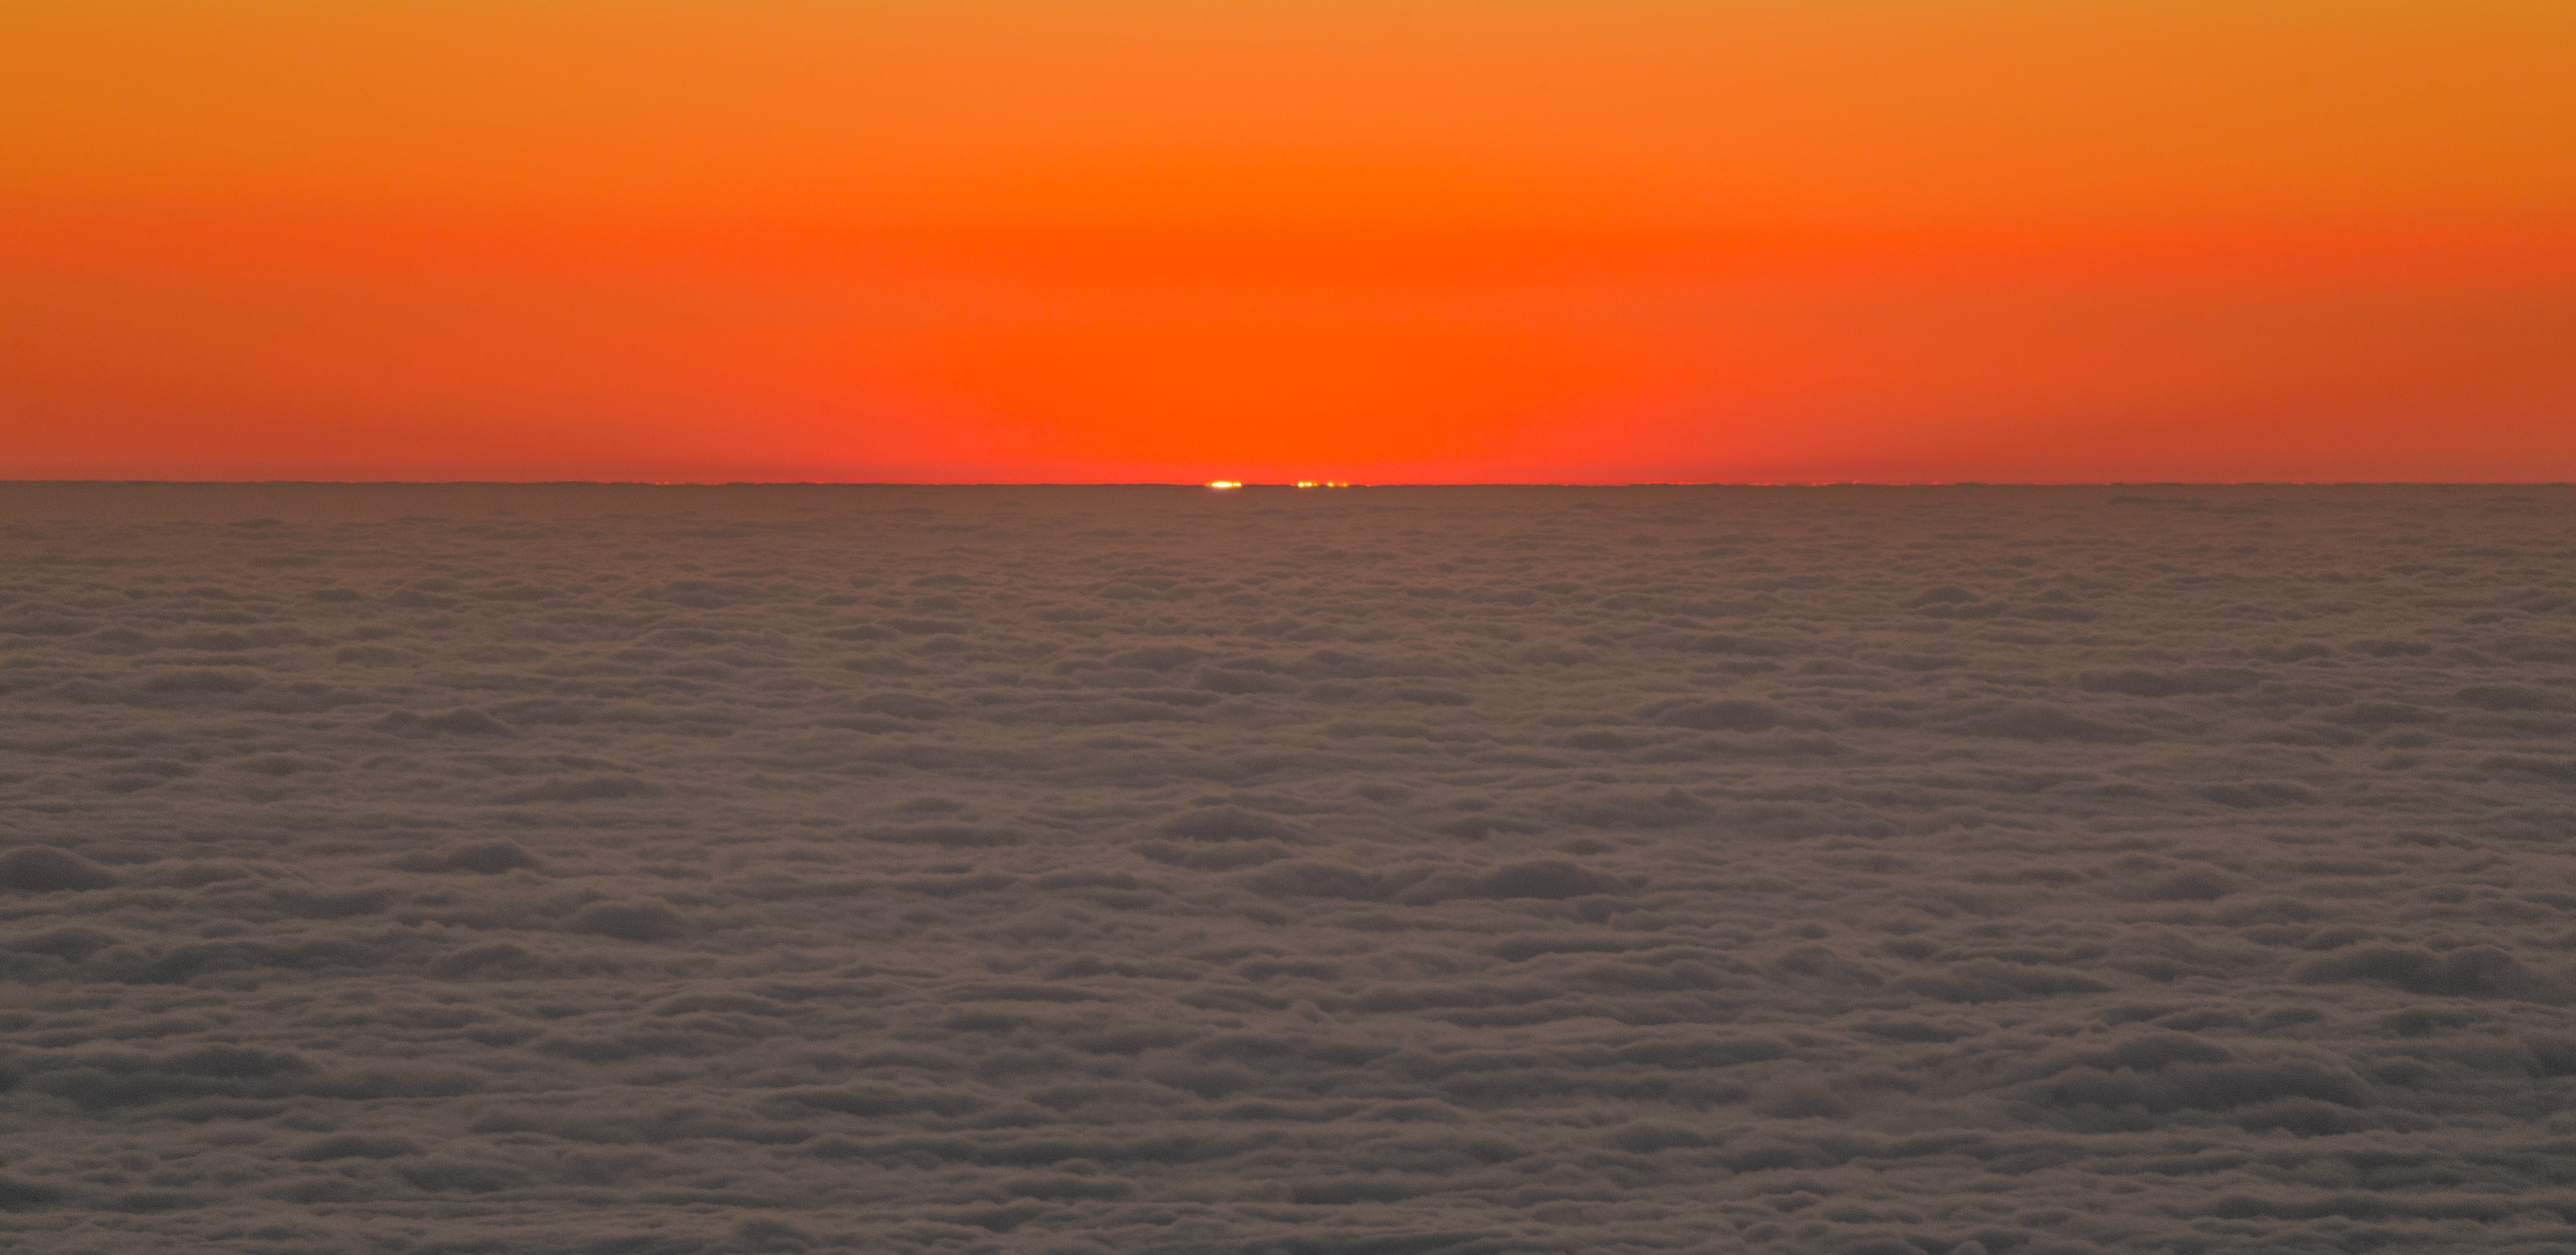

Sunset at Paranal

This stunning image shows the sunset at the Paranal Observatory, home of ESO's Very Large Telescope and large survey telescopes, moments before the Sun drops below the horizon.

Credit: ESO/P. Horálek